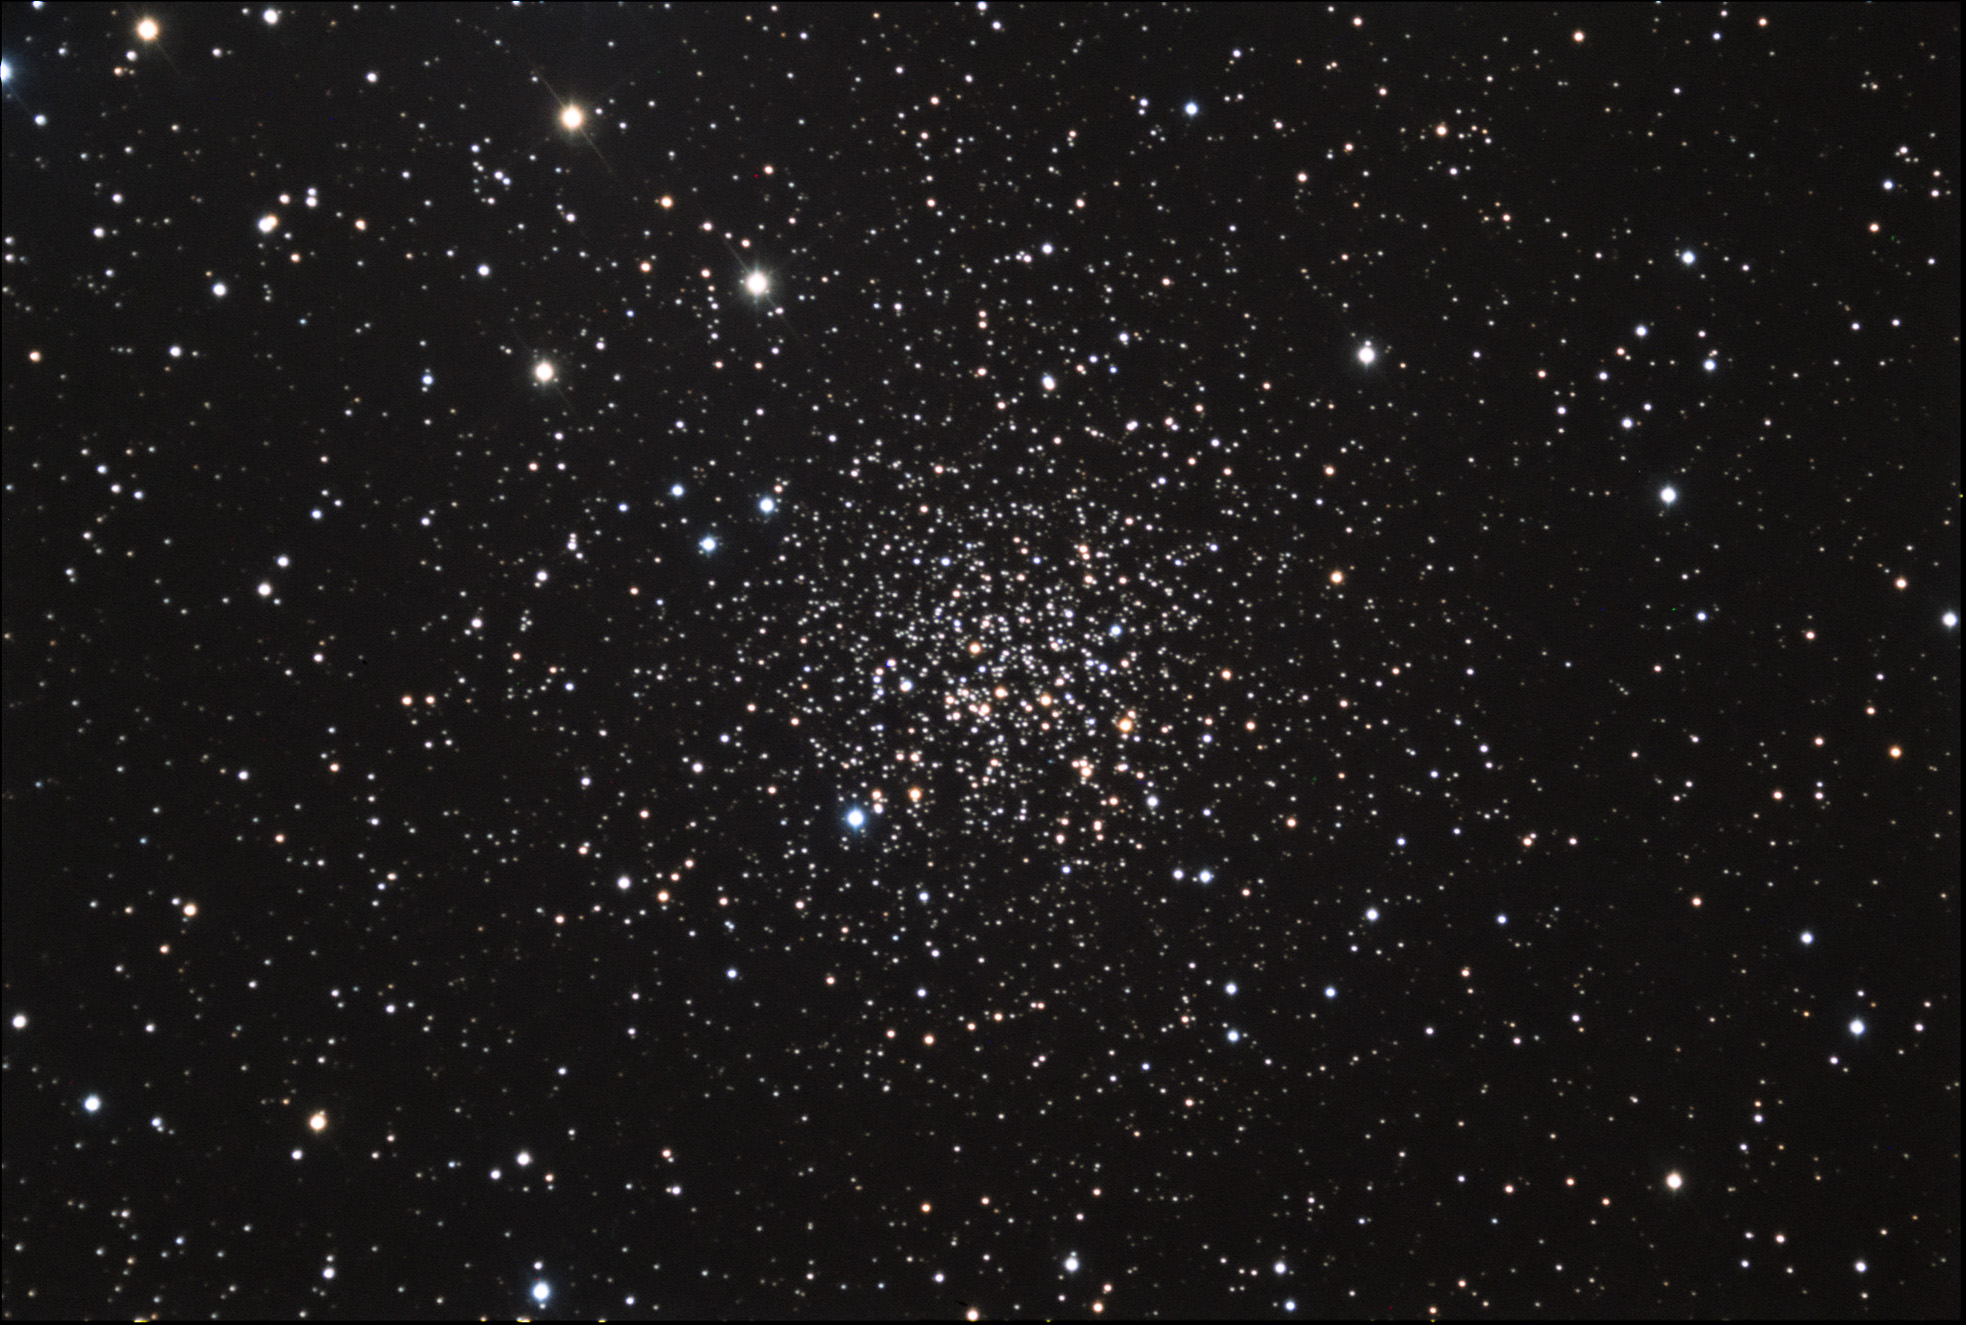

NGC 2158

This is quite an old open cluster, aged at about one billion years. It is located about 11,000 lightyears away in the constellation Gemini, very near M35.

This image was taken as part of Advanced Observing Program (AOP) program at Kitt Peak Visitor Center during 2014.

Credit: KPNO/NOIRLab/NSF/AURA/Neil Jacobstein/Adam Block